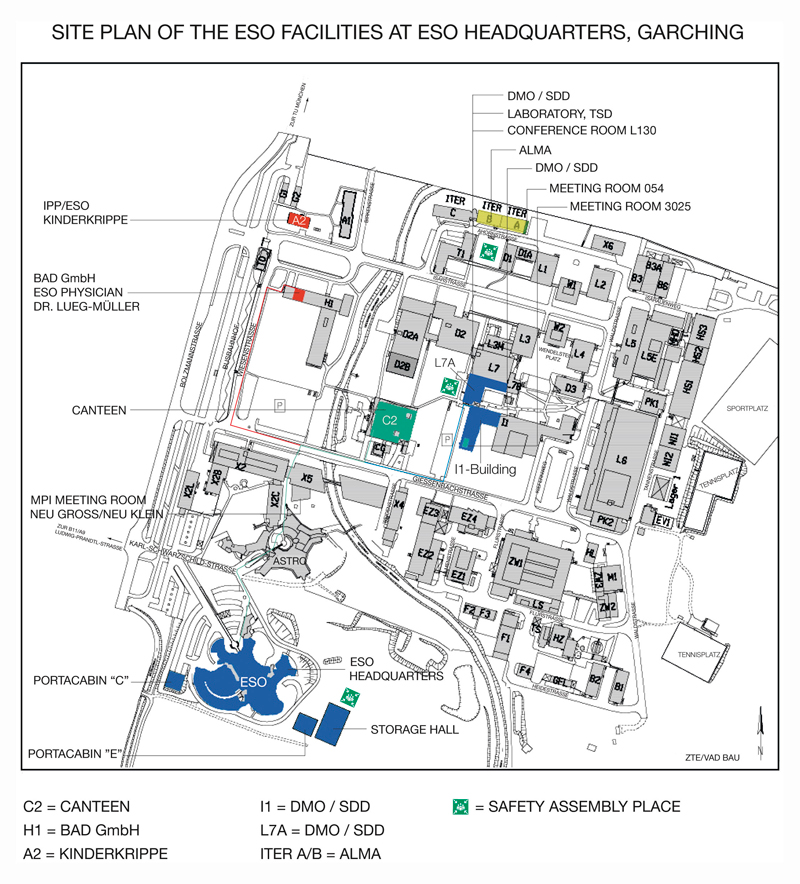

IPP site (obsolete)

This map is obsolete. A more updated map is available on http://www.eso.org/public/images/campus_map/

Credit: ESO